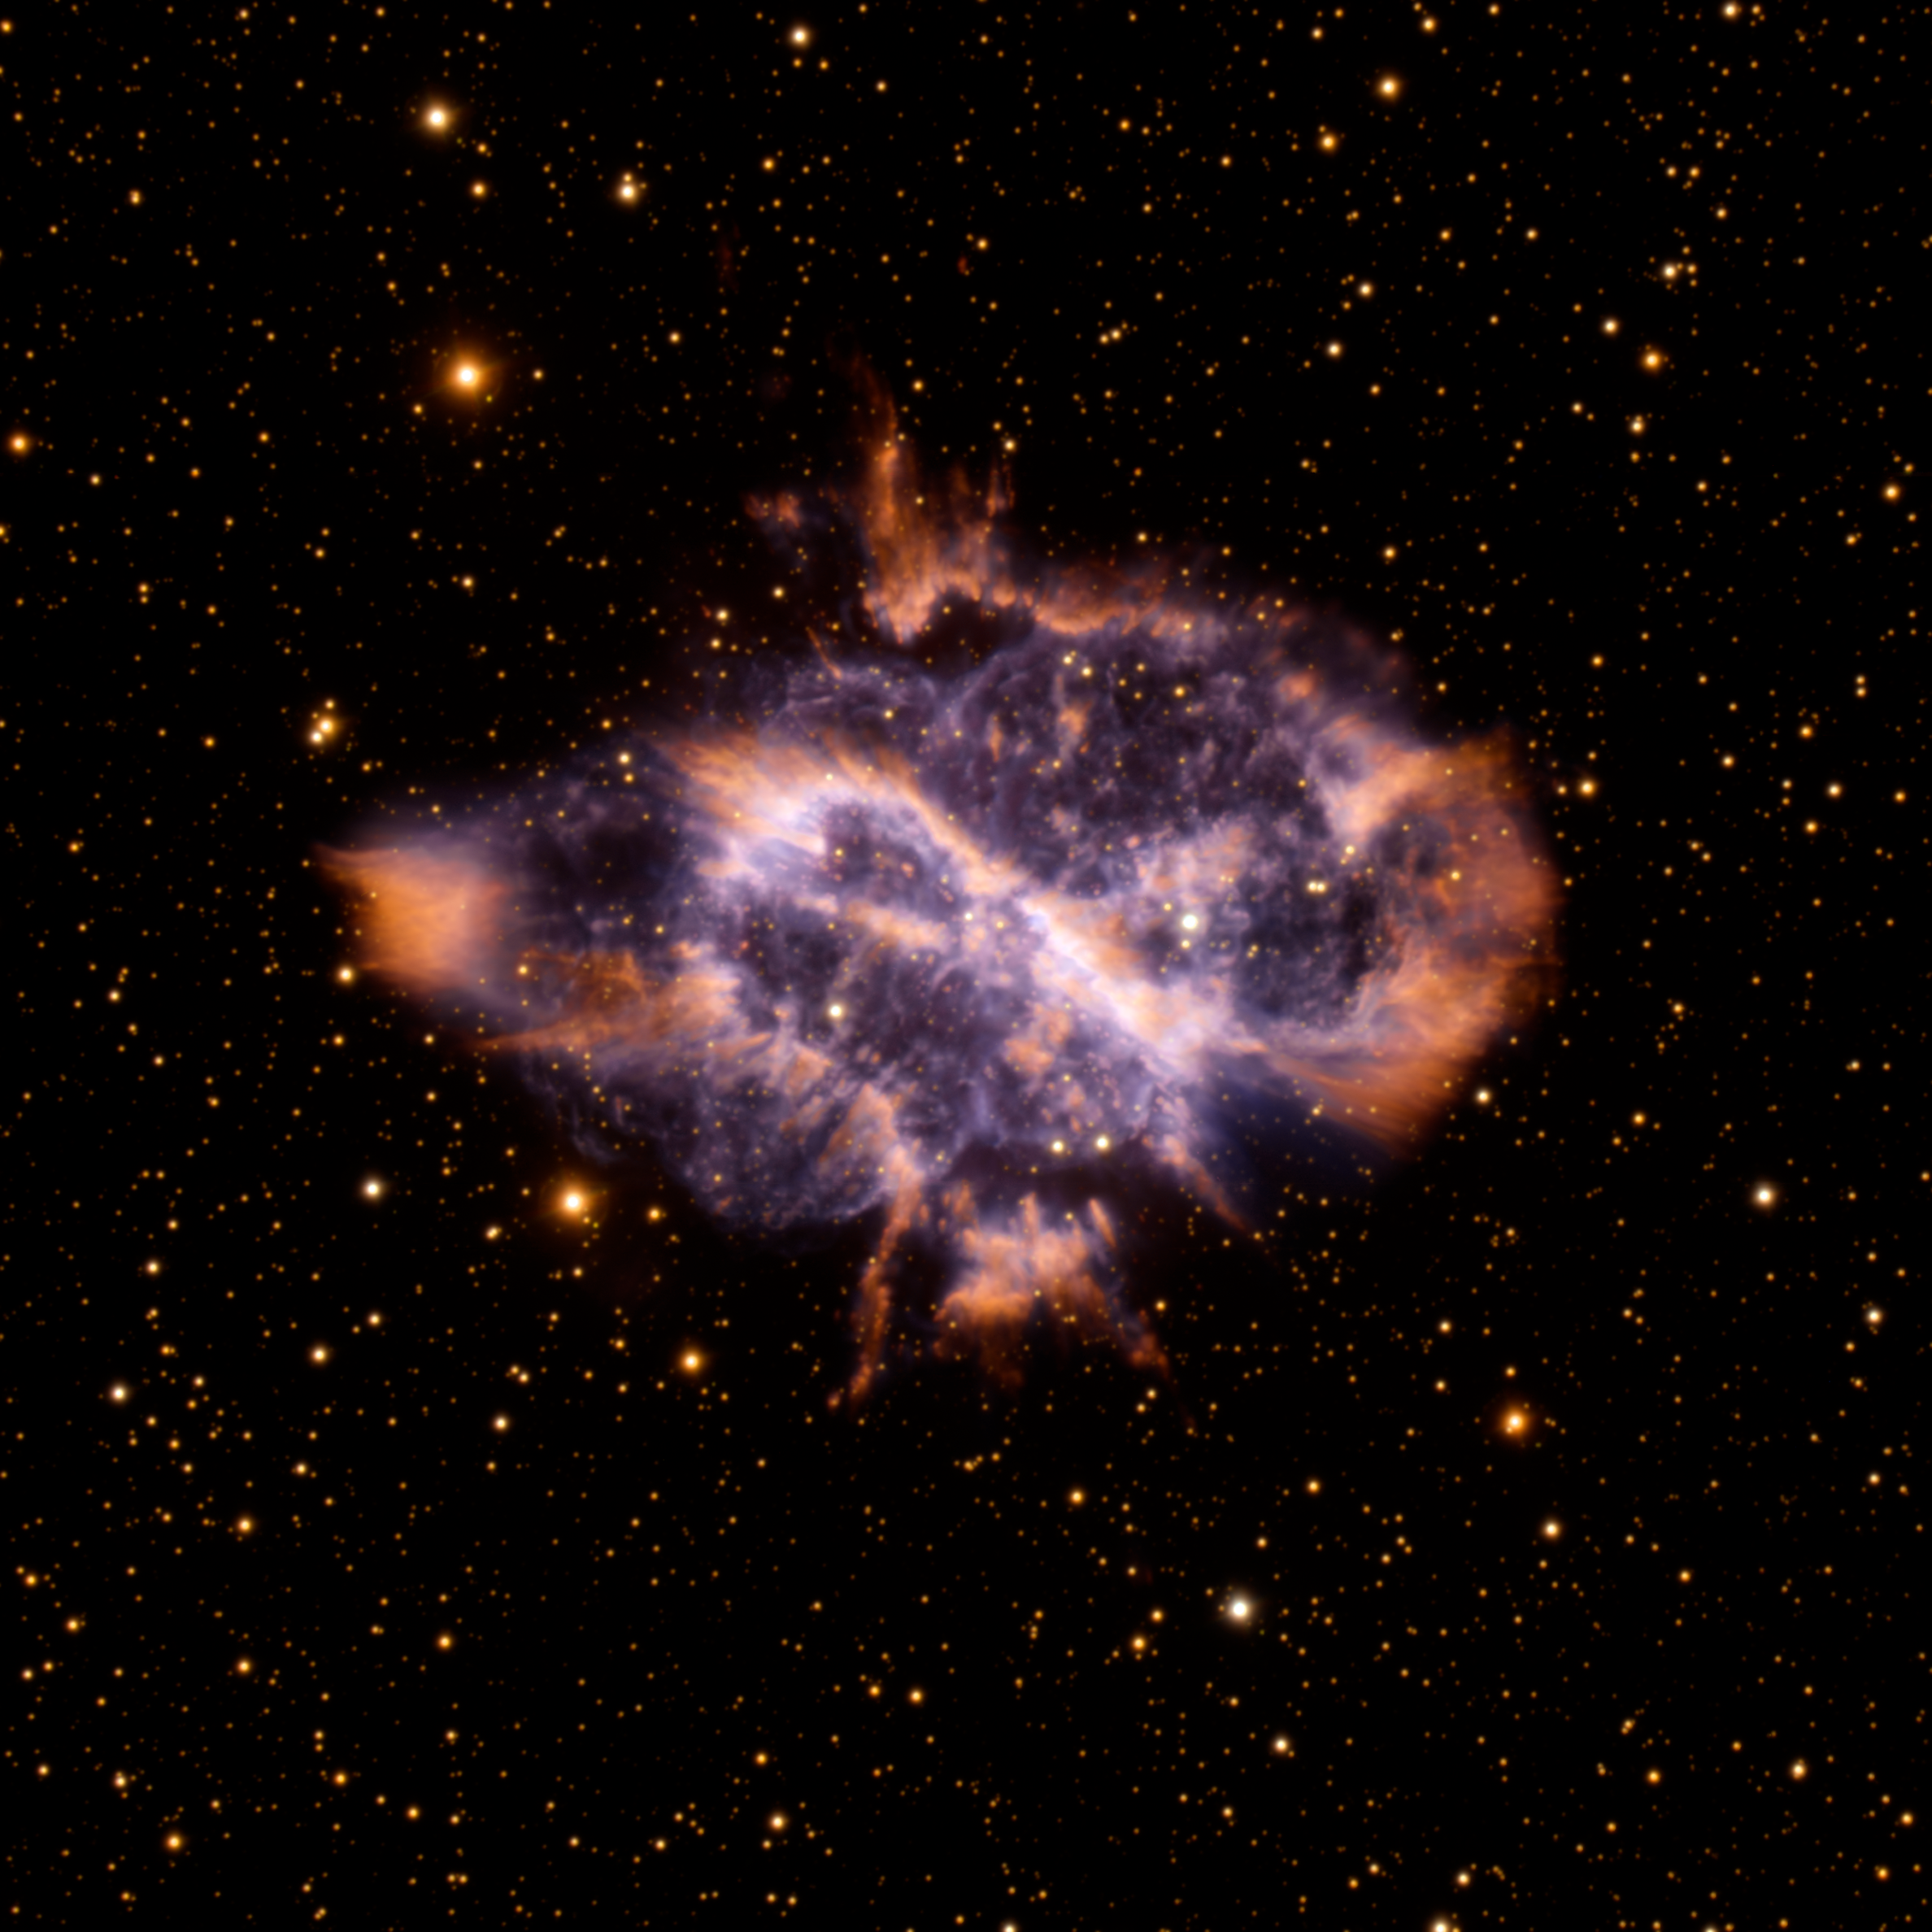

Nebula NGC 5189

NGC 5189 imaged at Gemini South. NGC 5189, a chaotic-looking planetary nebula that lies about 550 parsecs (1,800 light-years) away in the southern hemisphere constellation Musca, is a parallelogram-shaped cloud of glowing gas. The GMOS image of this nebula shows long streamers of gas, glowing dust clouds, and cometary knots pointing away from the central star. Its unruly appearance suggests some extraordinary action at the heart of this planetary nebula.

Credit: International Gemini Observatory